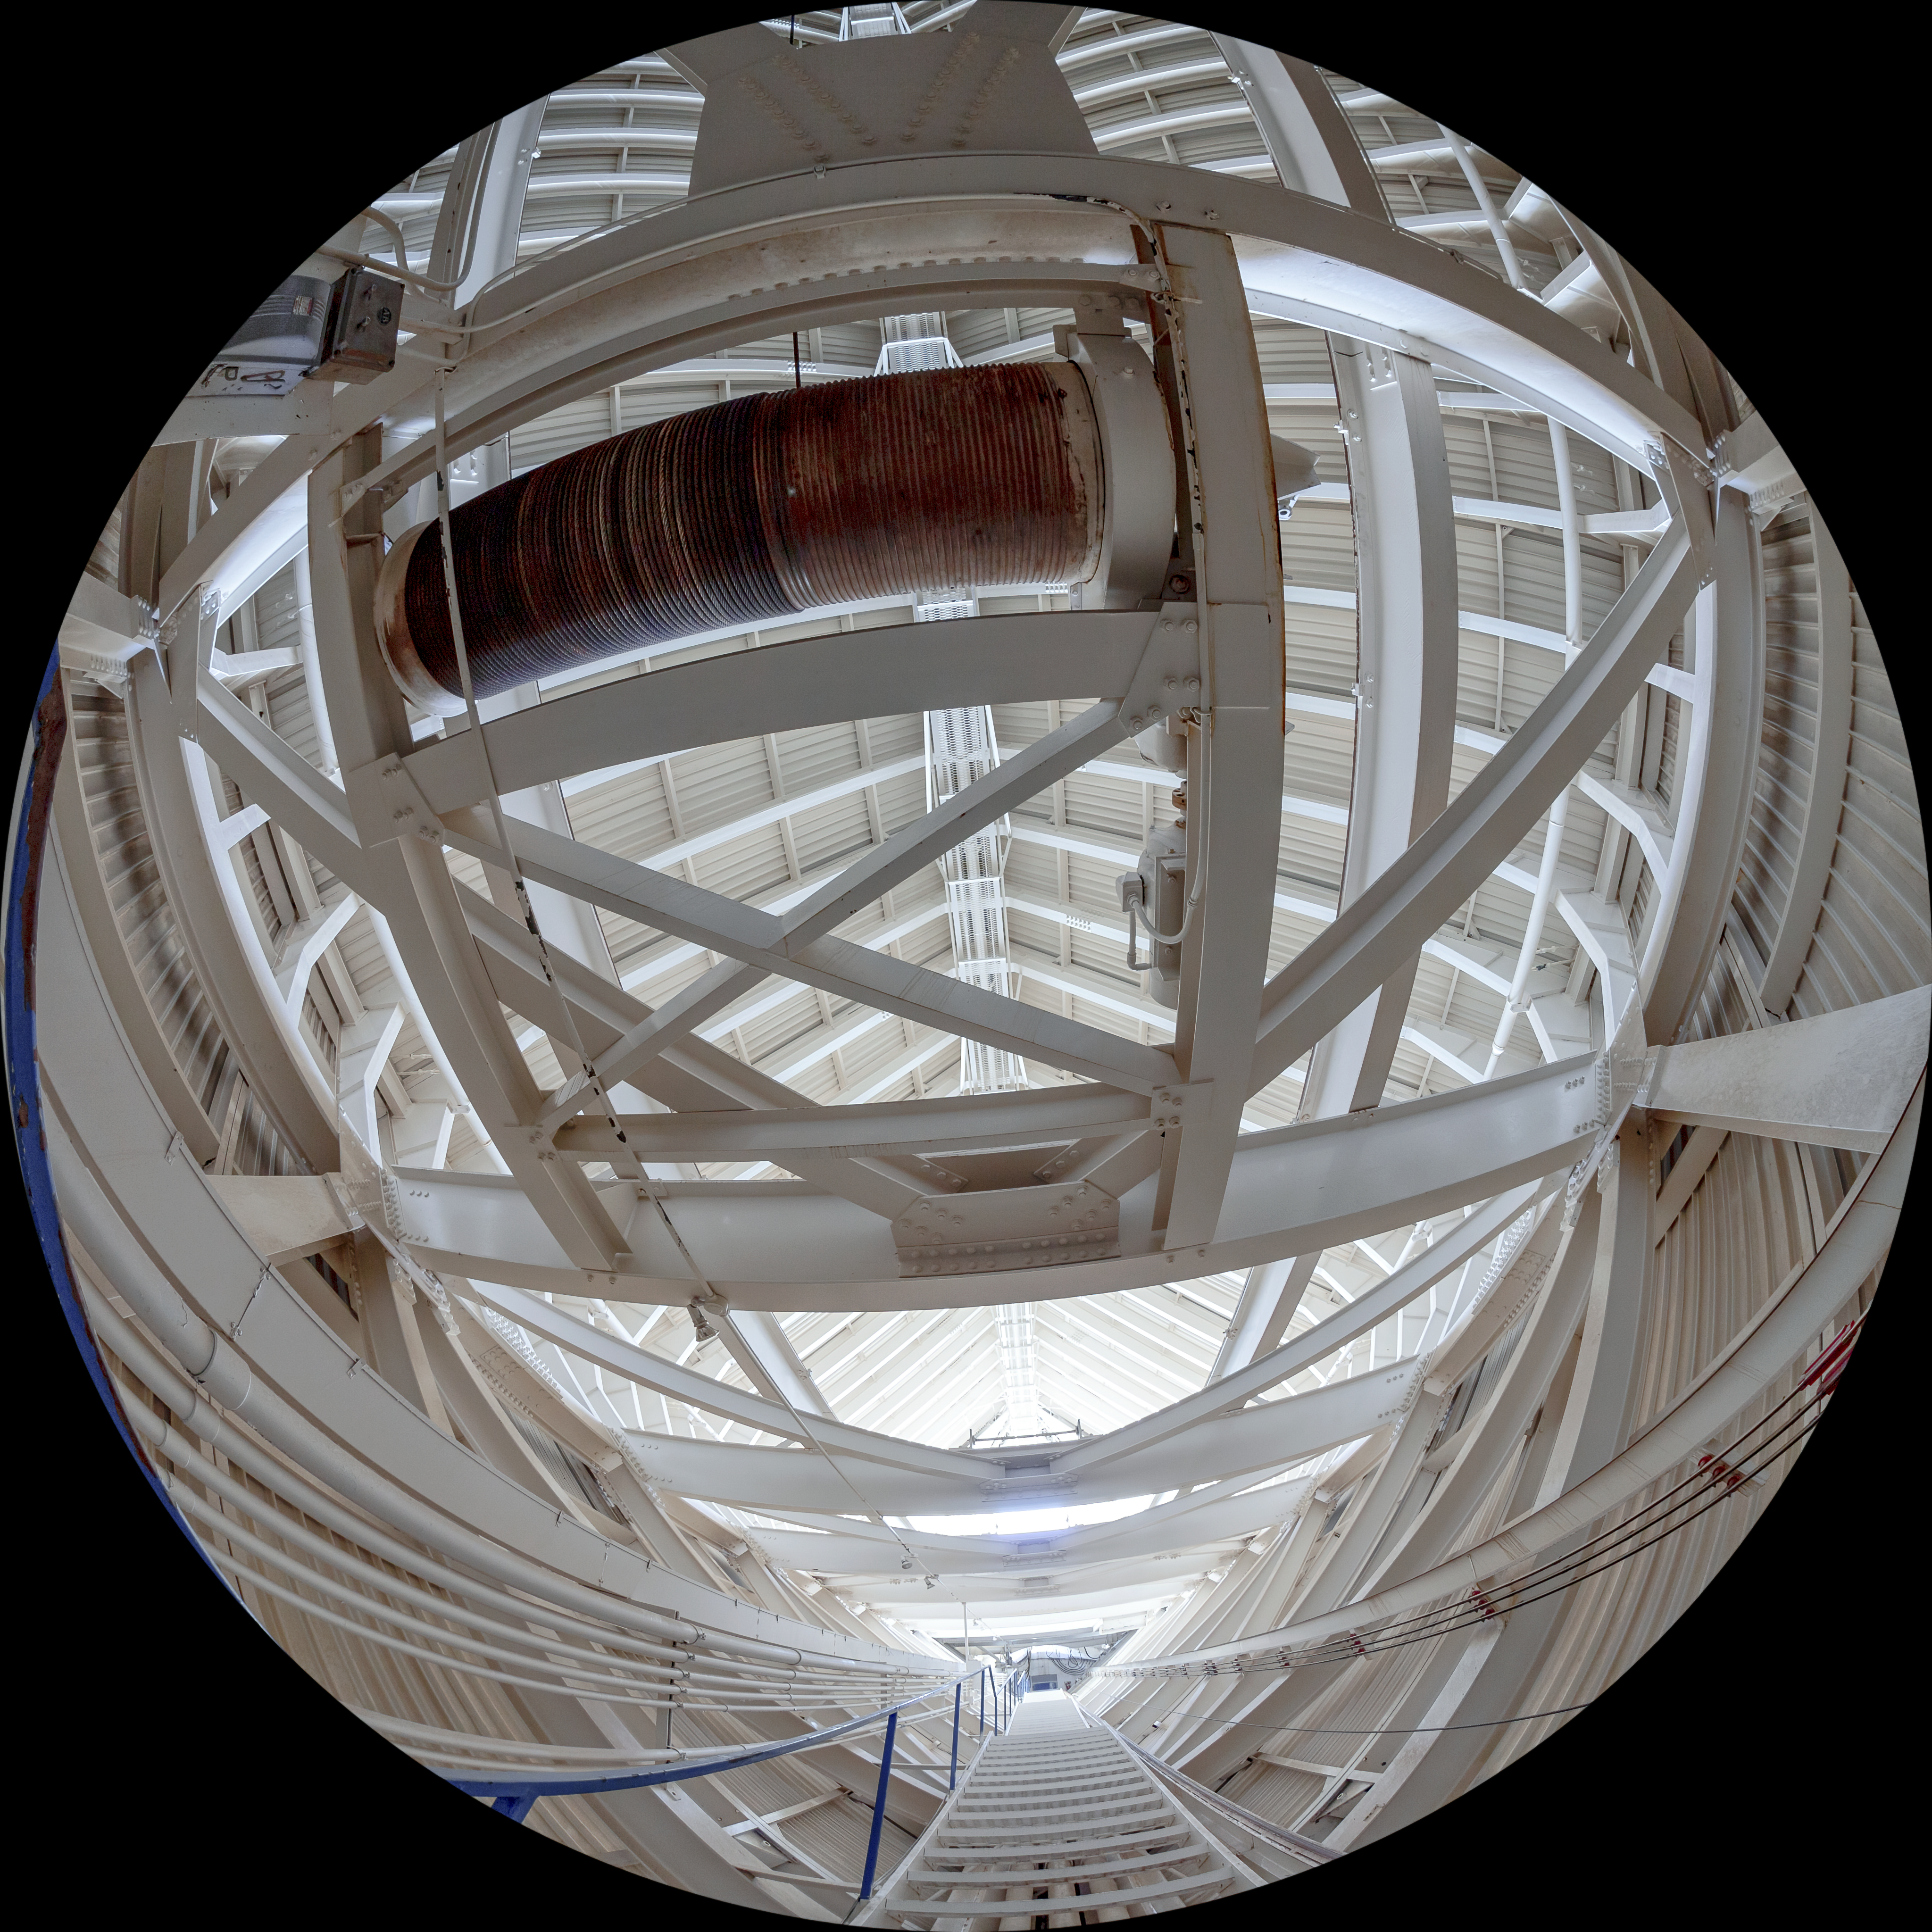

McMath-Pierce Solar Telescope Interior

The interior of the McMath-Pierce Solar Telescope located at Kitt Peak National Observatory (KPNO), a Program of NSF NOIRLab.

Credit: KPNO/NOIRLab/NSF/AURA/T. Matsopoulos